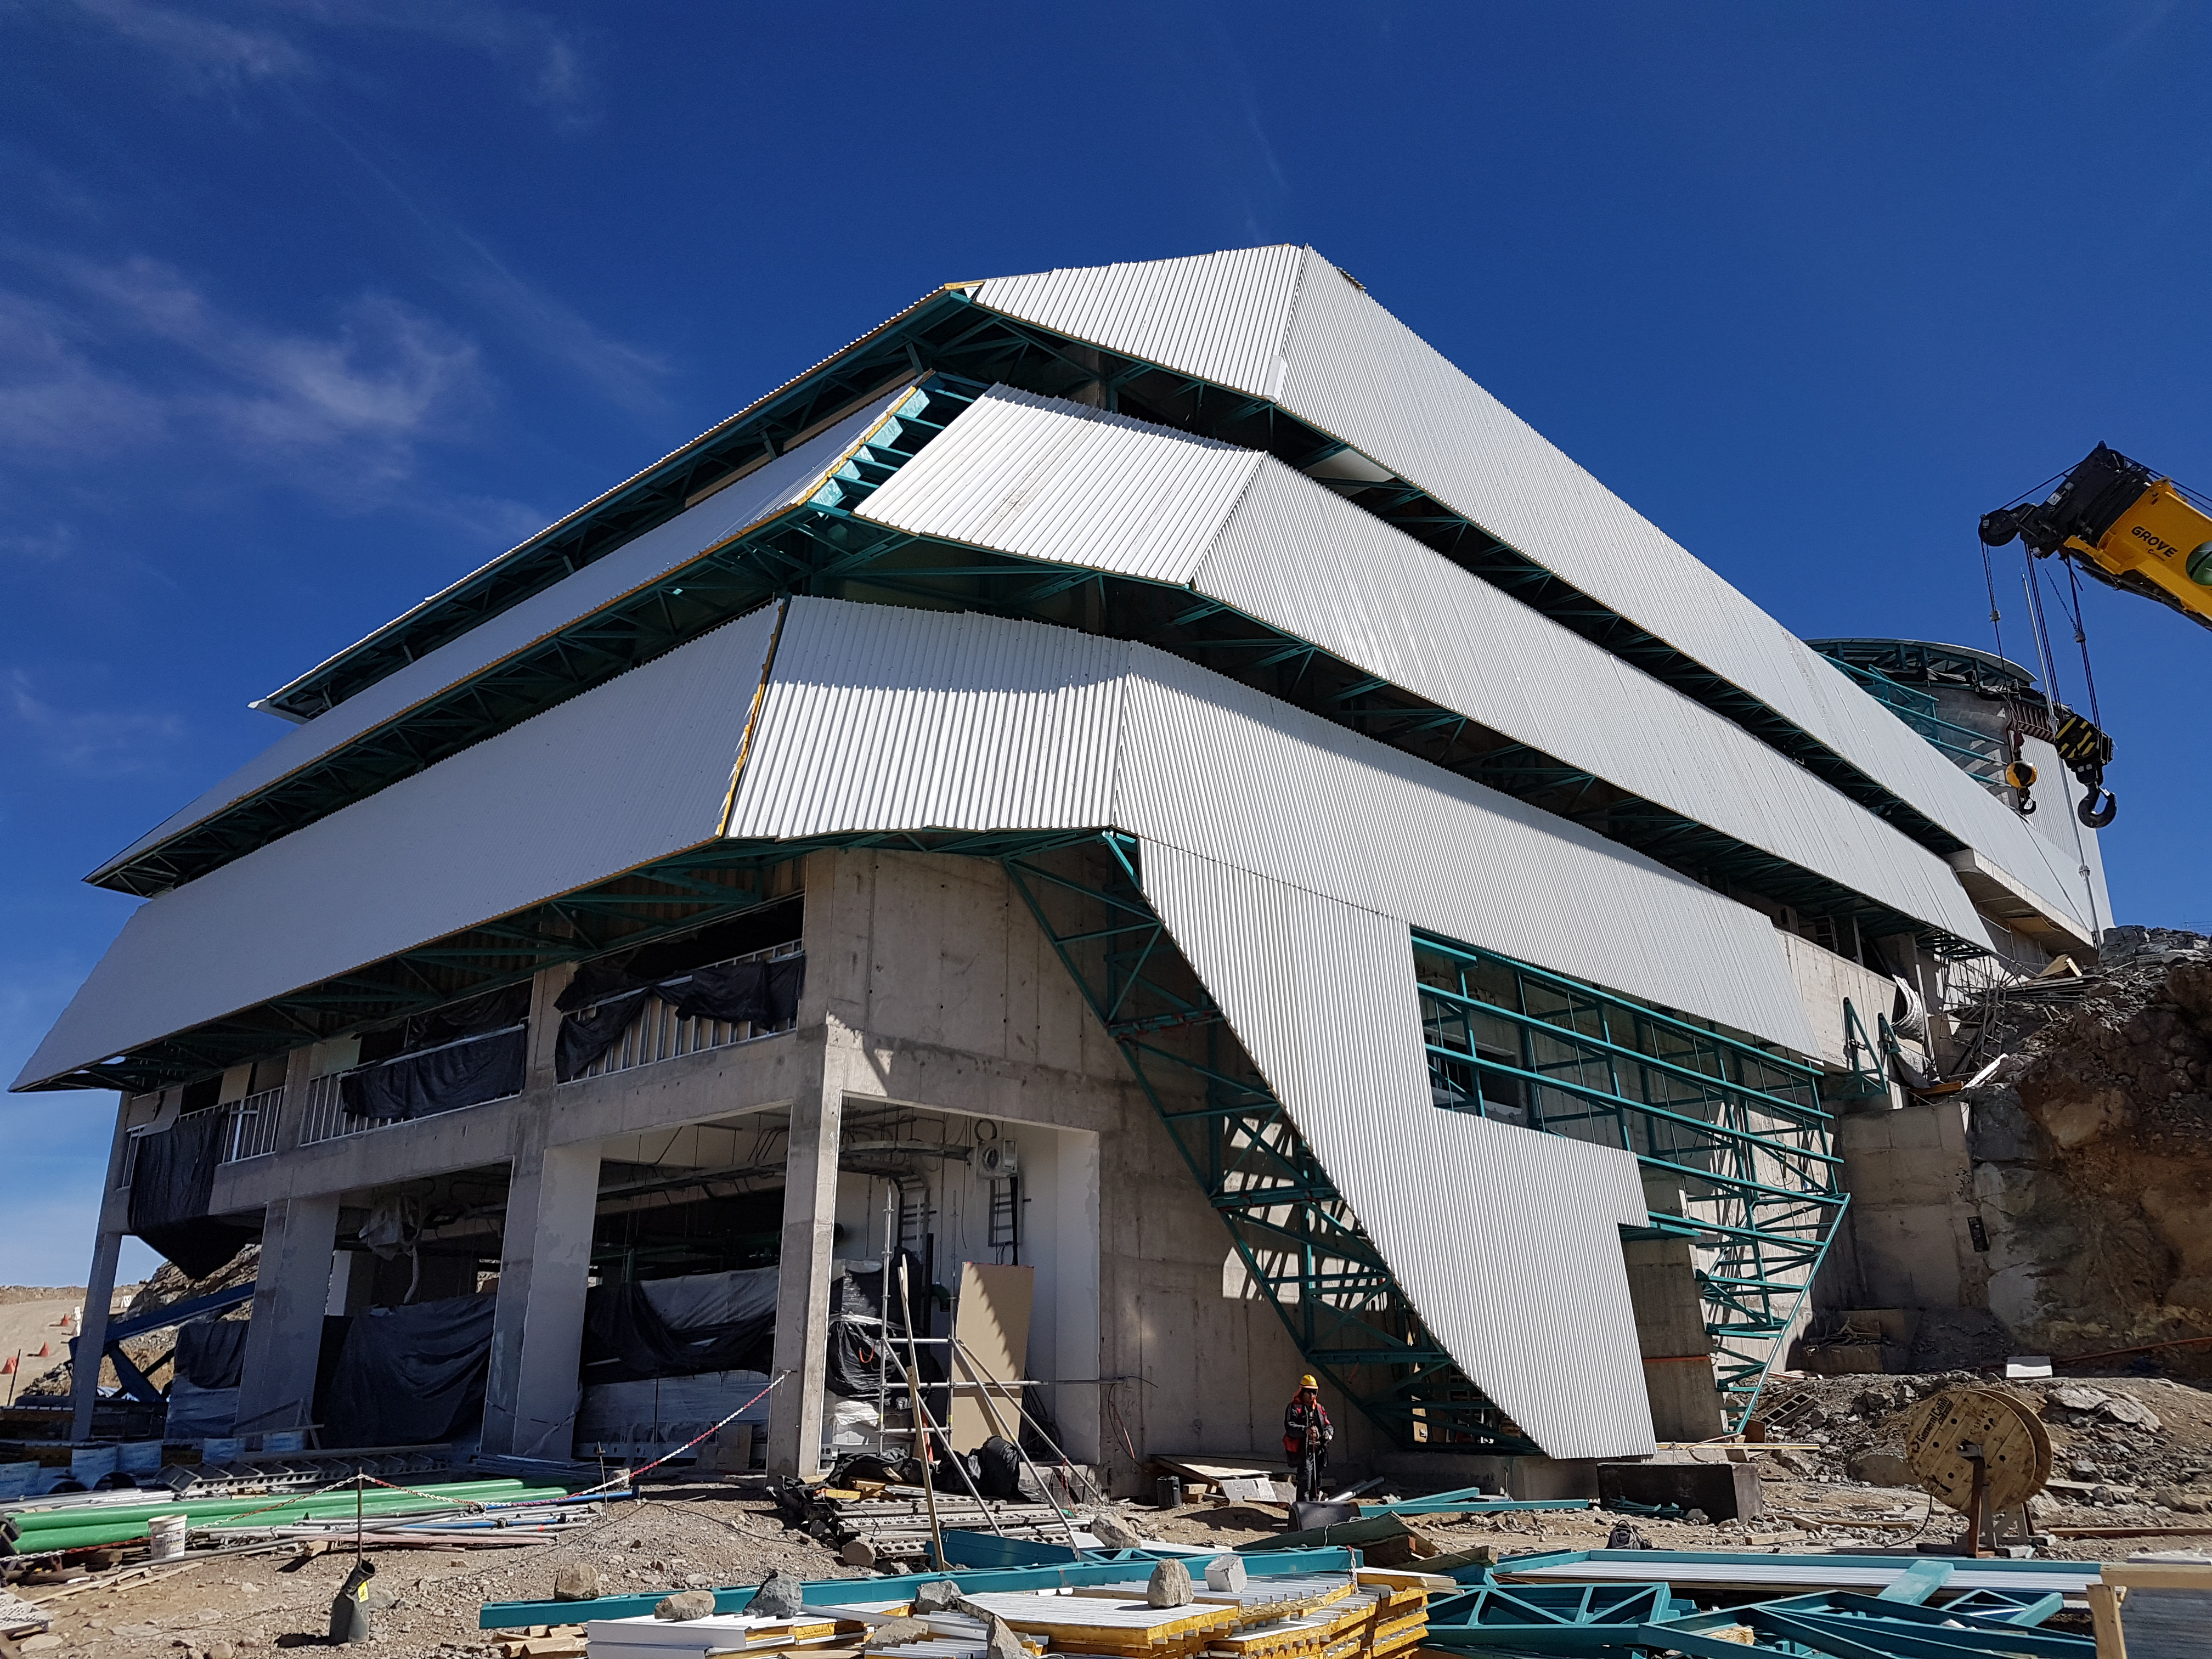

Weekly Construction Photos

Photos of summit construction status taken on August 8, 2017.

Credit: Rubin Observatory/NSF/AURA